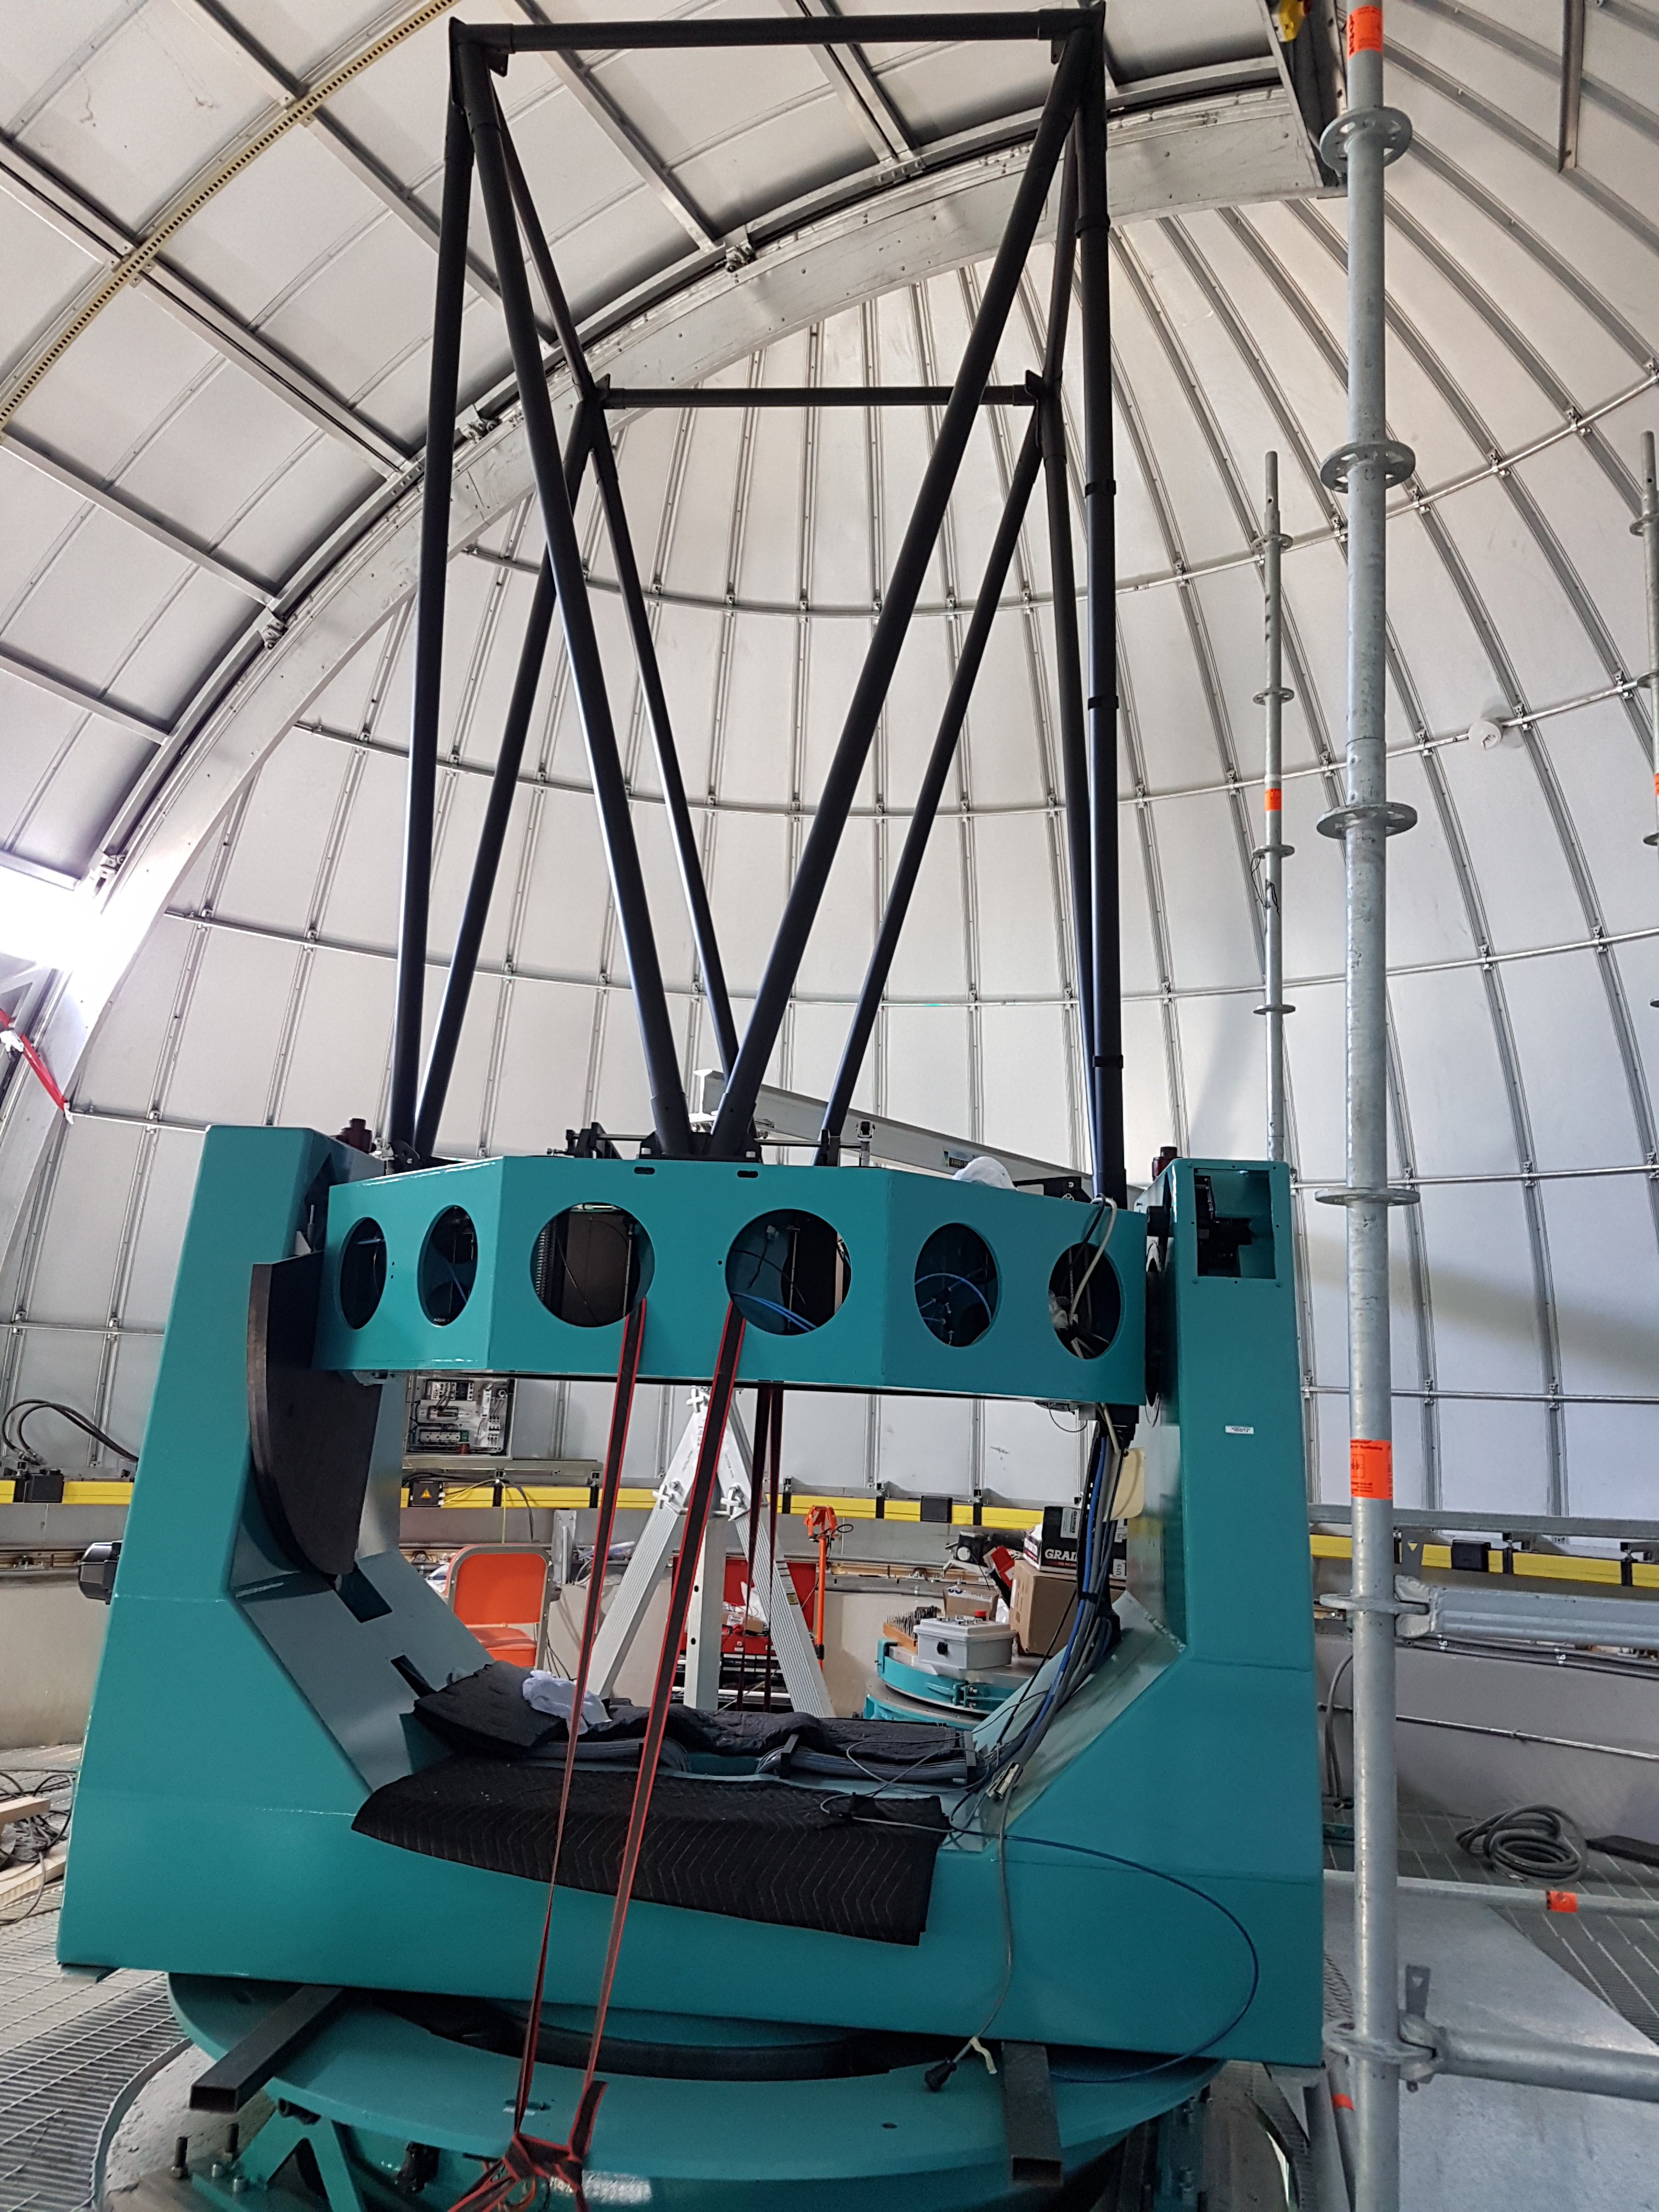

Weeky Construction Photos

The Auxiliary Telescope for LSST is starting to take shape in the ash dome enclosure on calibration hill. Its heaviest parts were lifted by crane through the top of the dome.

Credit: Rubin Observatory/NSF/AURA